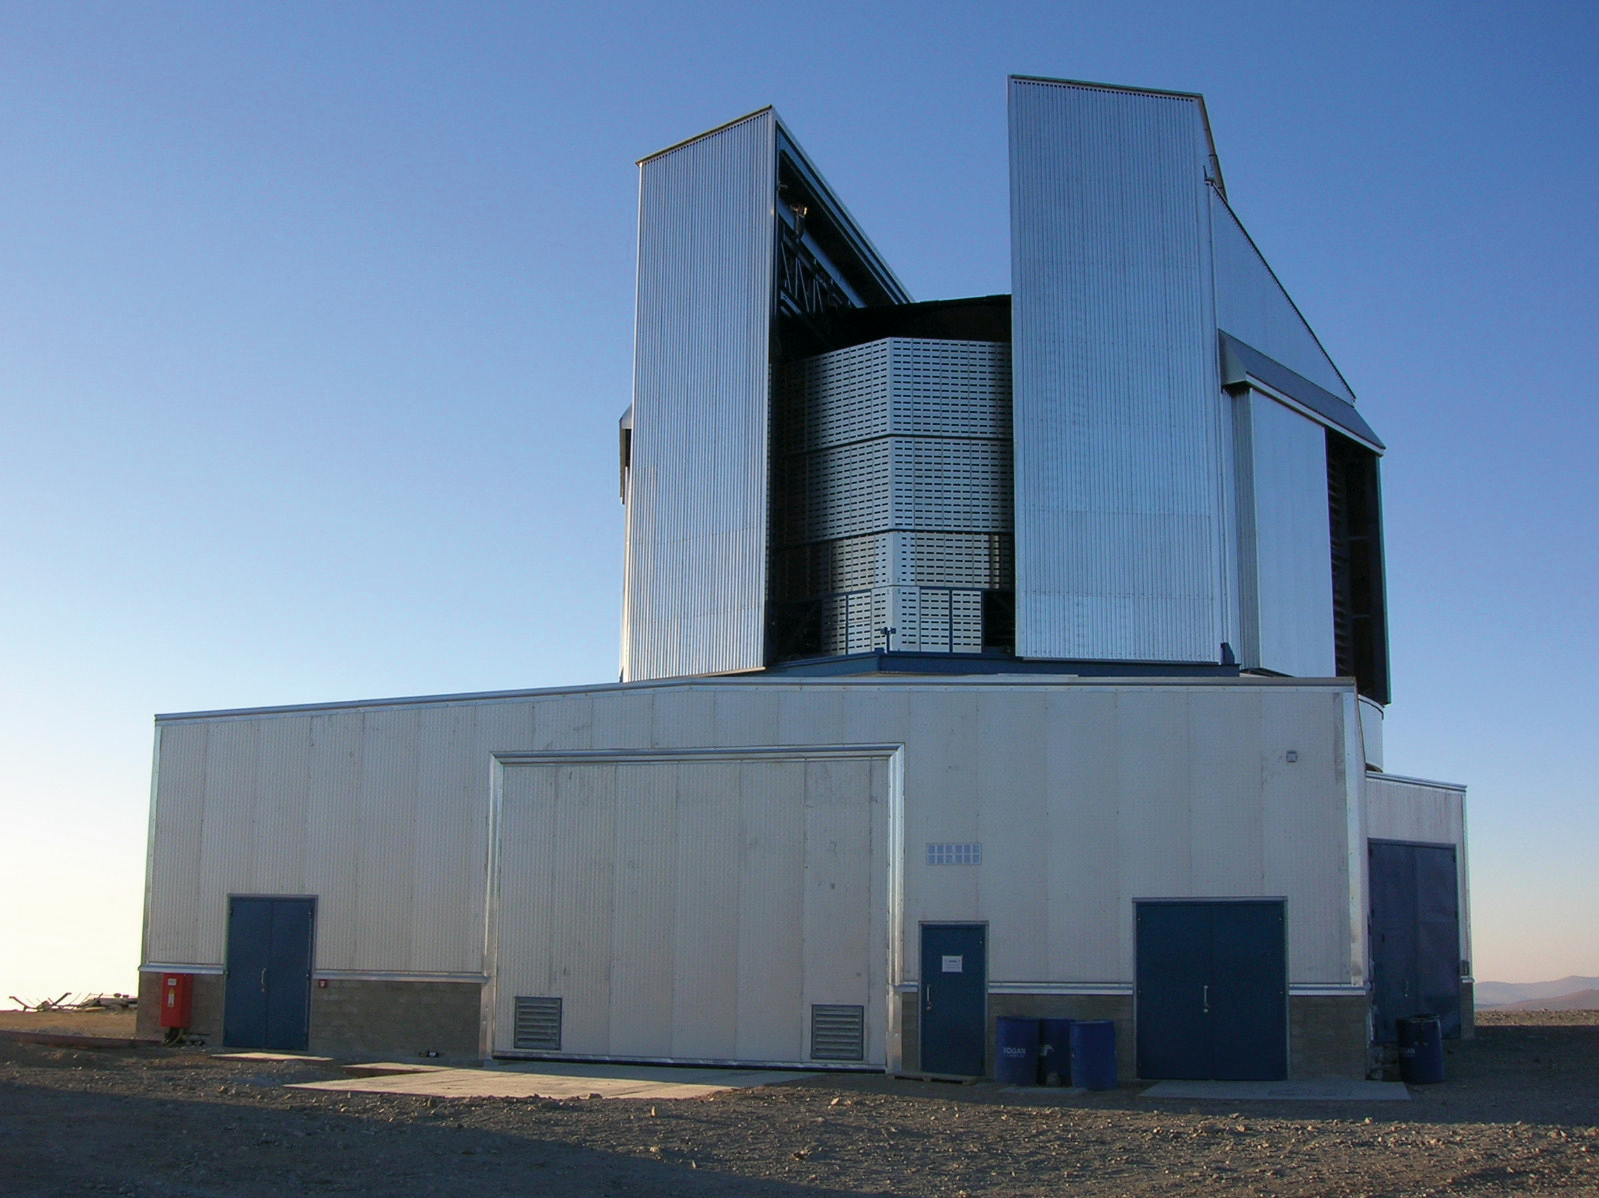

VISTA at Paranal

The VISTA enclosure

Credit: VISTA